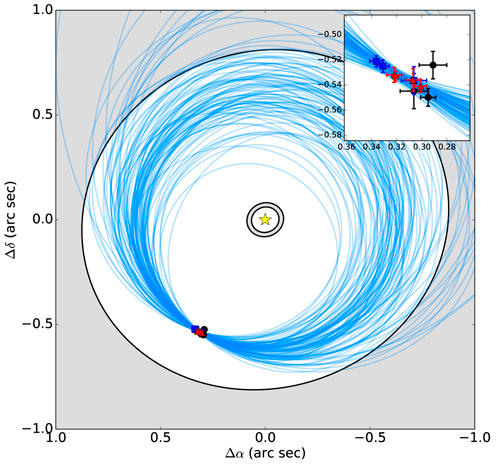

Schematic diagram of the HD 95086 system in the sky plane

Schematic diagram of the HD 95086 system in the sky plane. The positions of HD 95086 b are plotted (black circles - VLT/NaCo L0, red triangles - GPI K1, blue squares - GPI H), as well as a hundred representative orbital fits randomly drawn from the analysis The inner and outer dust rings are indicated as the gray shaded regions (Su et al., 2015). For clarity, the astrometric measurements are also shown within an inset.

Credit: NOIRLab